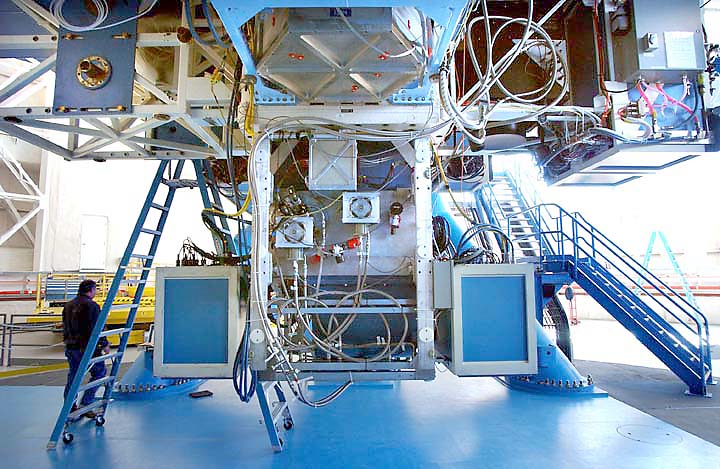

MICHELLE on Gemini North telescope

Gemini North's mid-infrared imager and spectrograph MICHELLE mounted on the upward-looking port of the instrument support structure (ISS). During the recent commissioning run, MICHELLE was mounted on a side port of the ISS.

Credit: International Gemini Observatory/NOIRLab/NSF/AURA